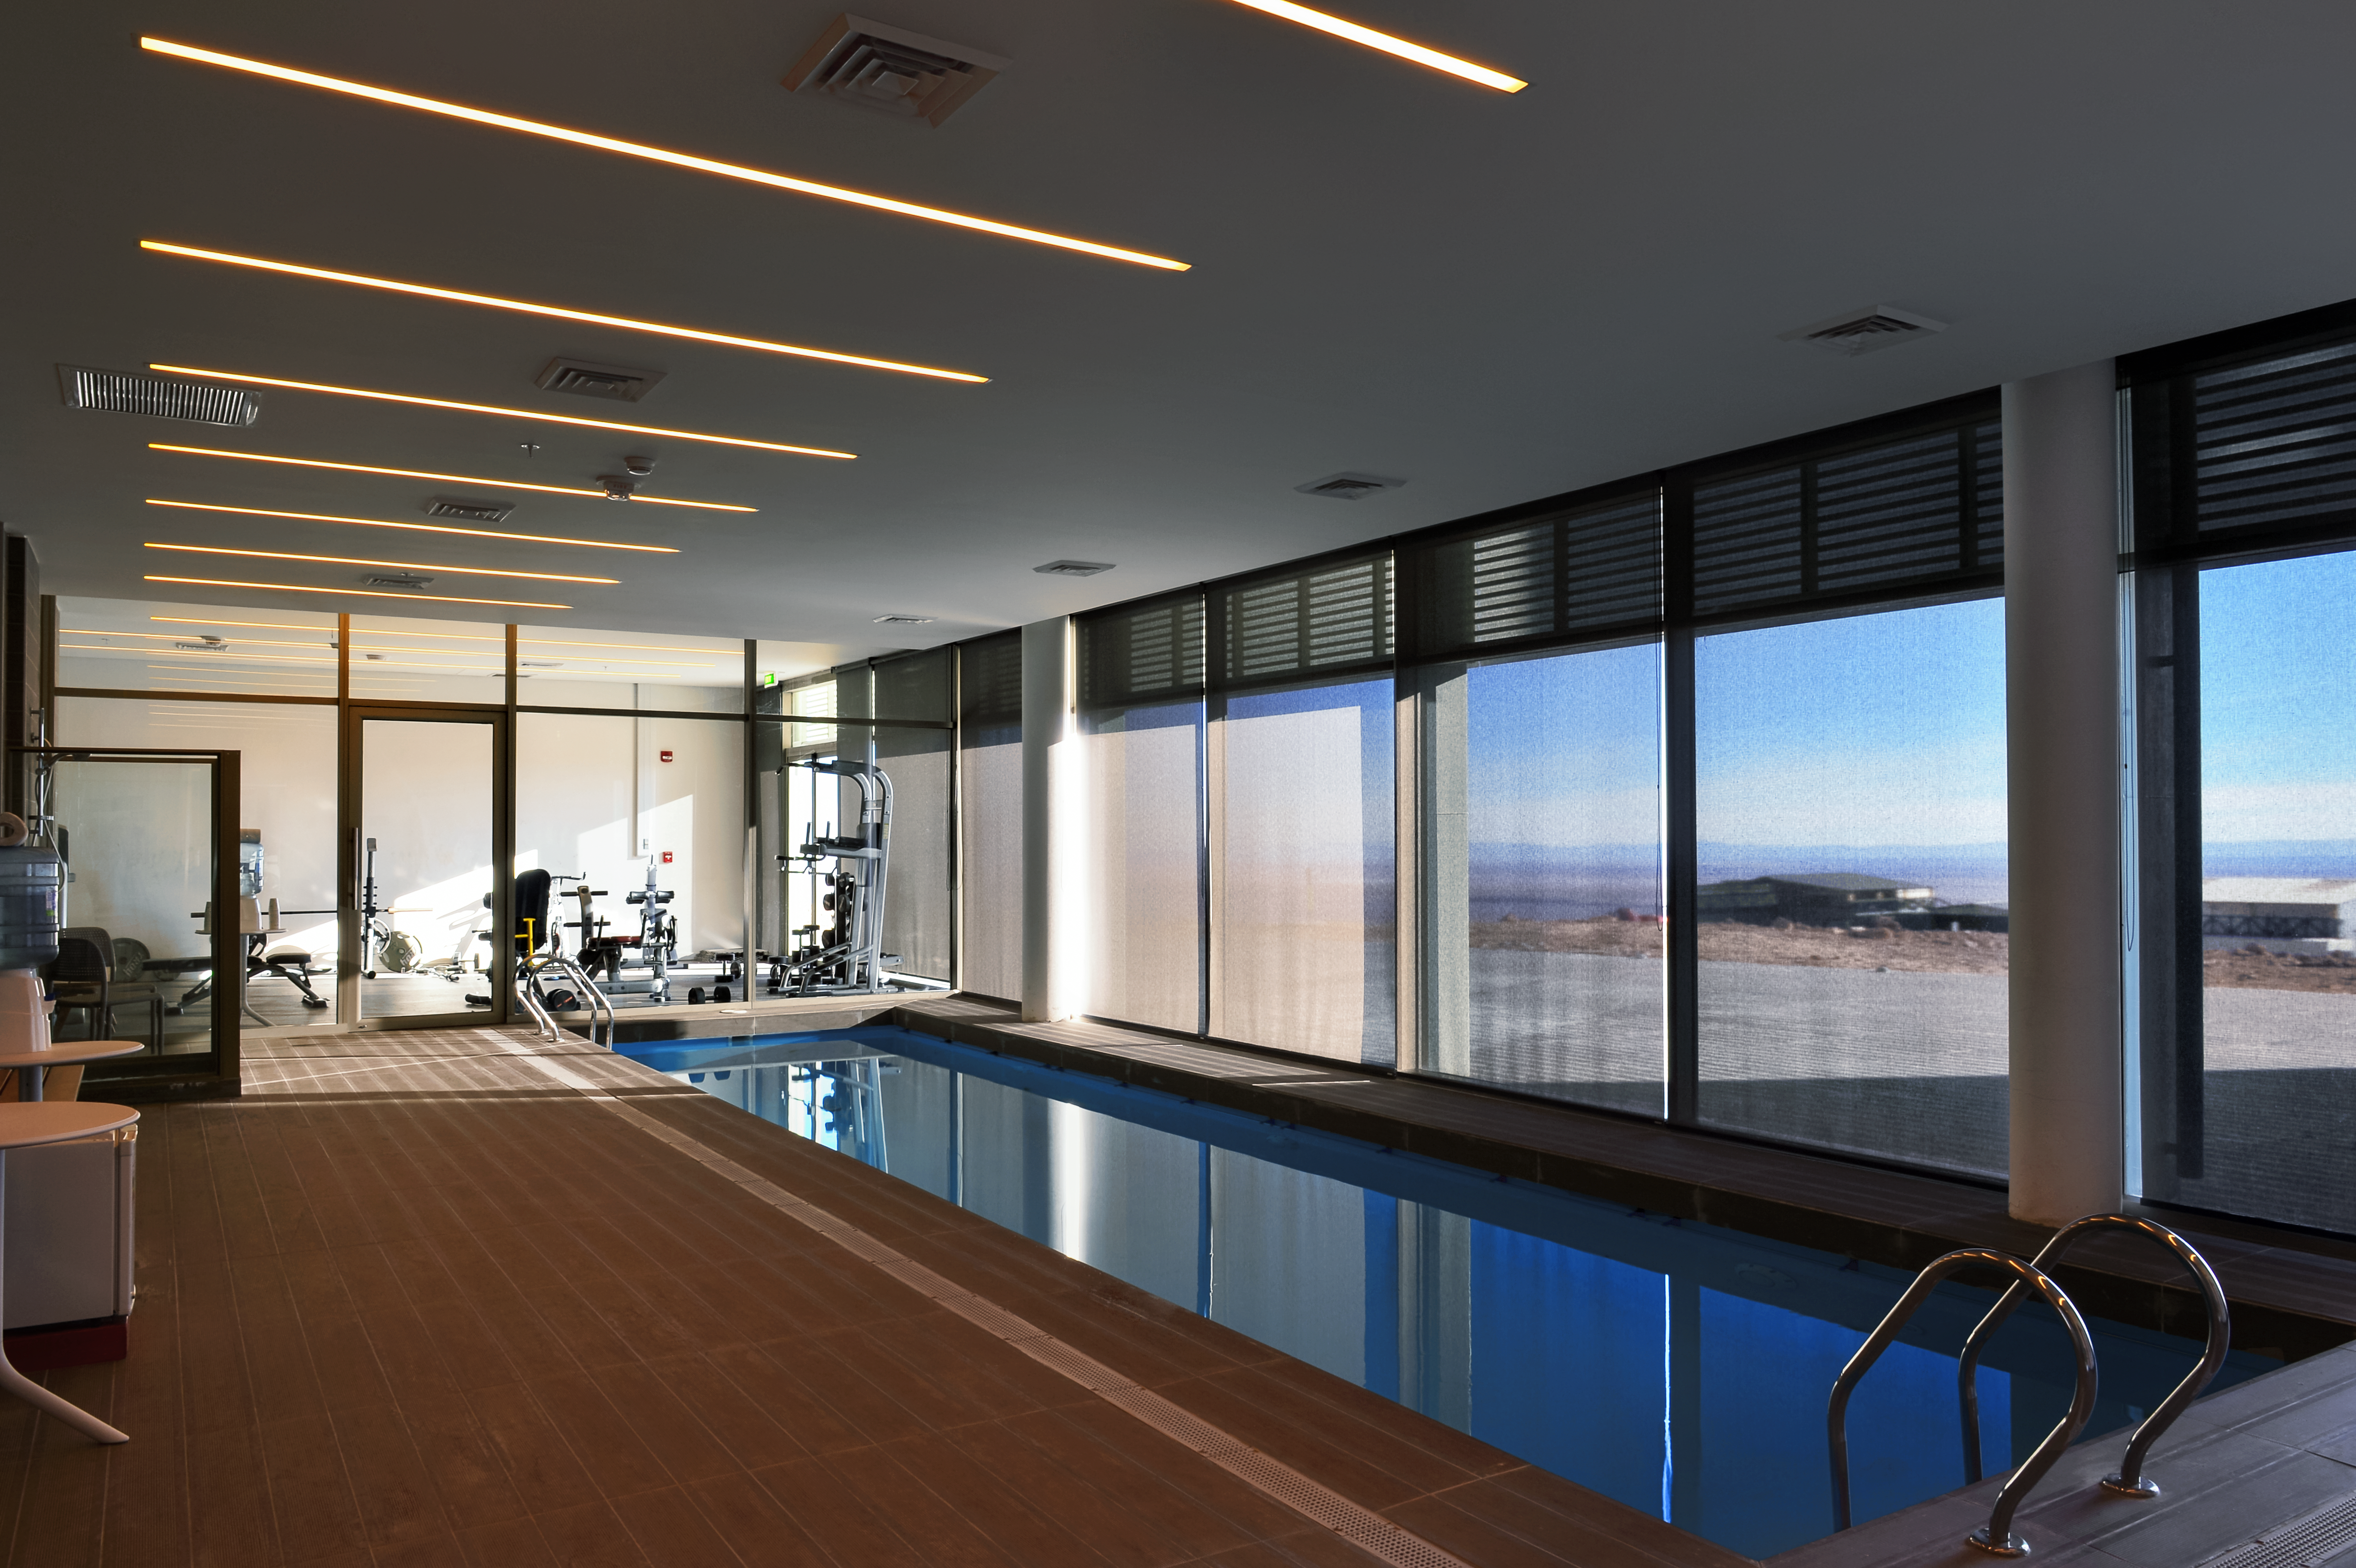

Swimming pool in the desert

The swimming pool and spa are just two of the many leisure facilities provided at the ALMA Residencia, which serves as accommodation for the staff and for astronomers visiting to study the Universe with the Atacama Large Millimeter/submillimeter Array (ALMA). The other facilities include a library, lounge area and gym. Located in the midst of harsh desert surroundings, the lodgings are designed to provide a relaxing environment for the residents, many of whom have taxing working hours.

Credit: A. Caproni/ESO